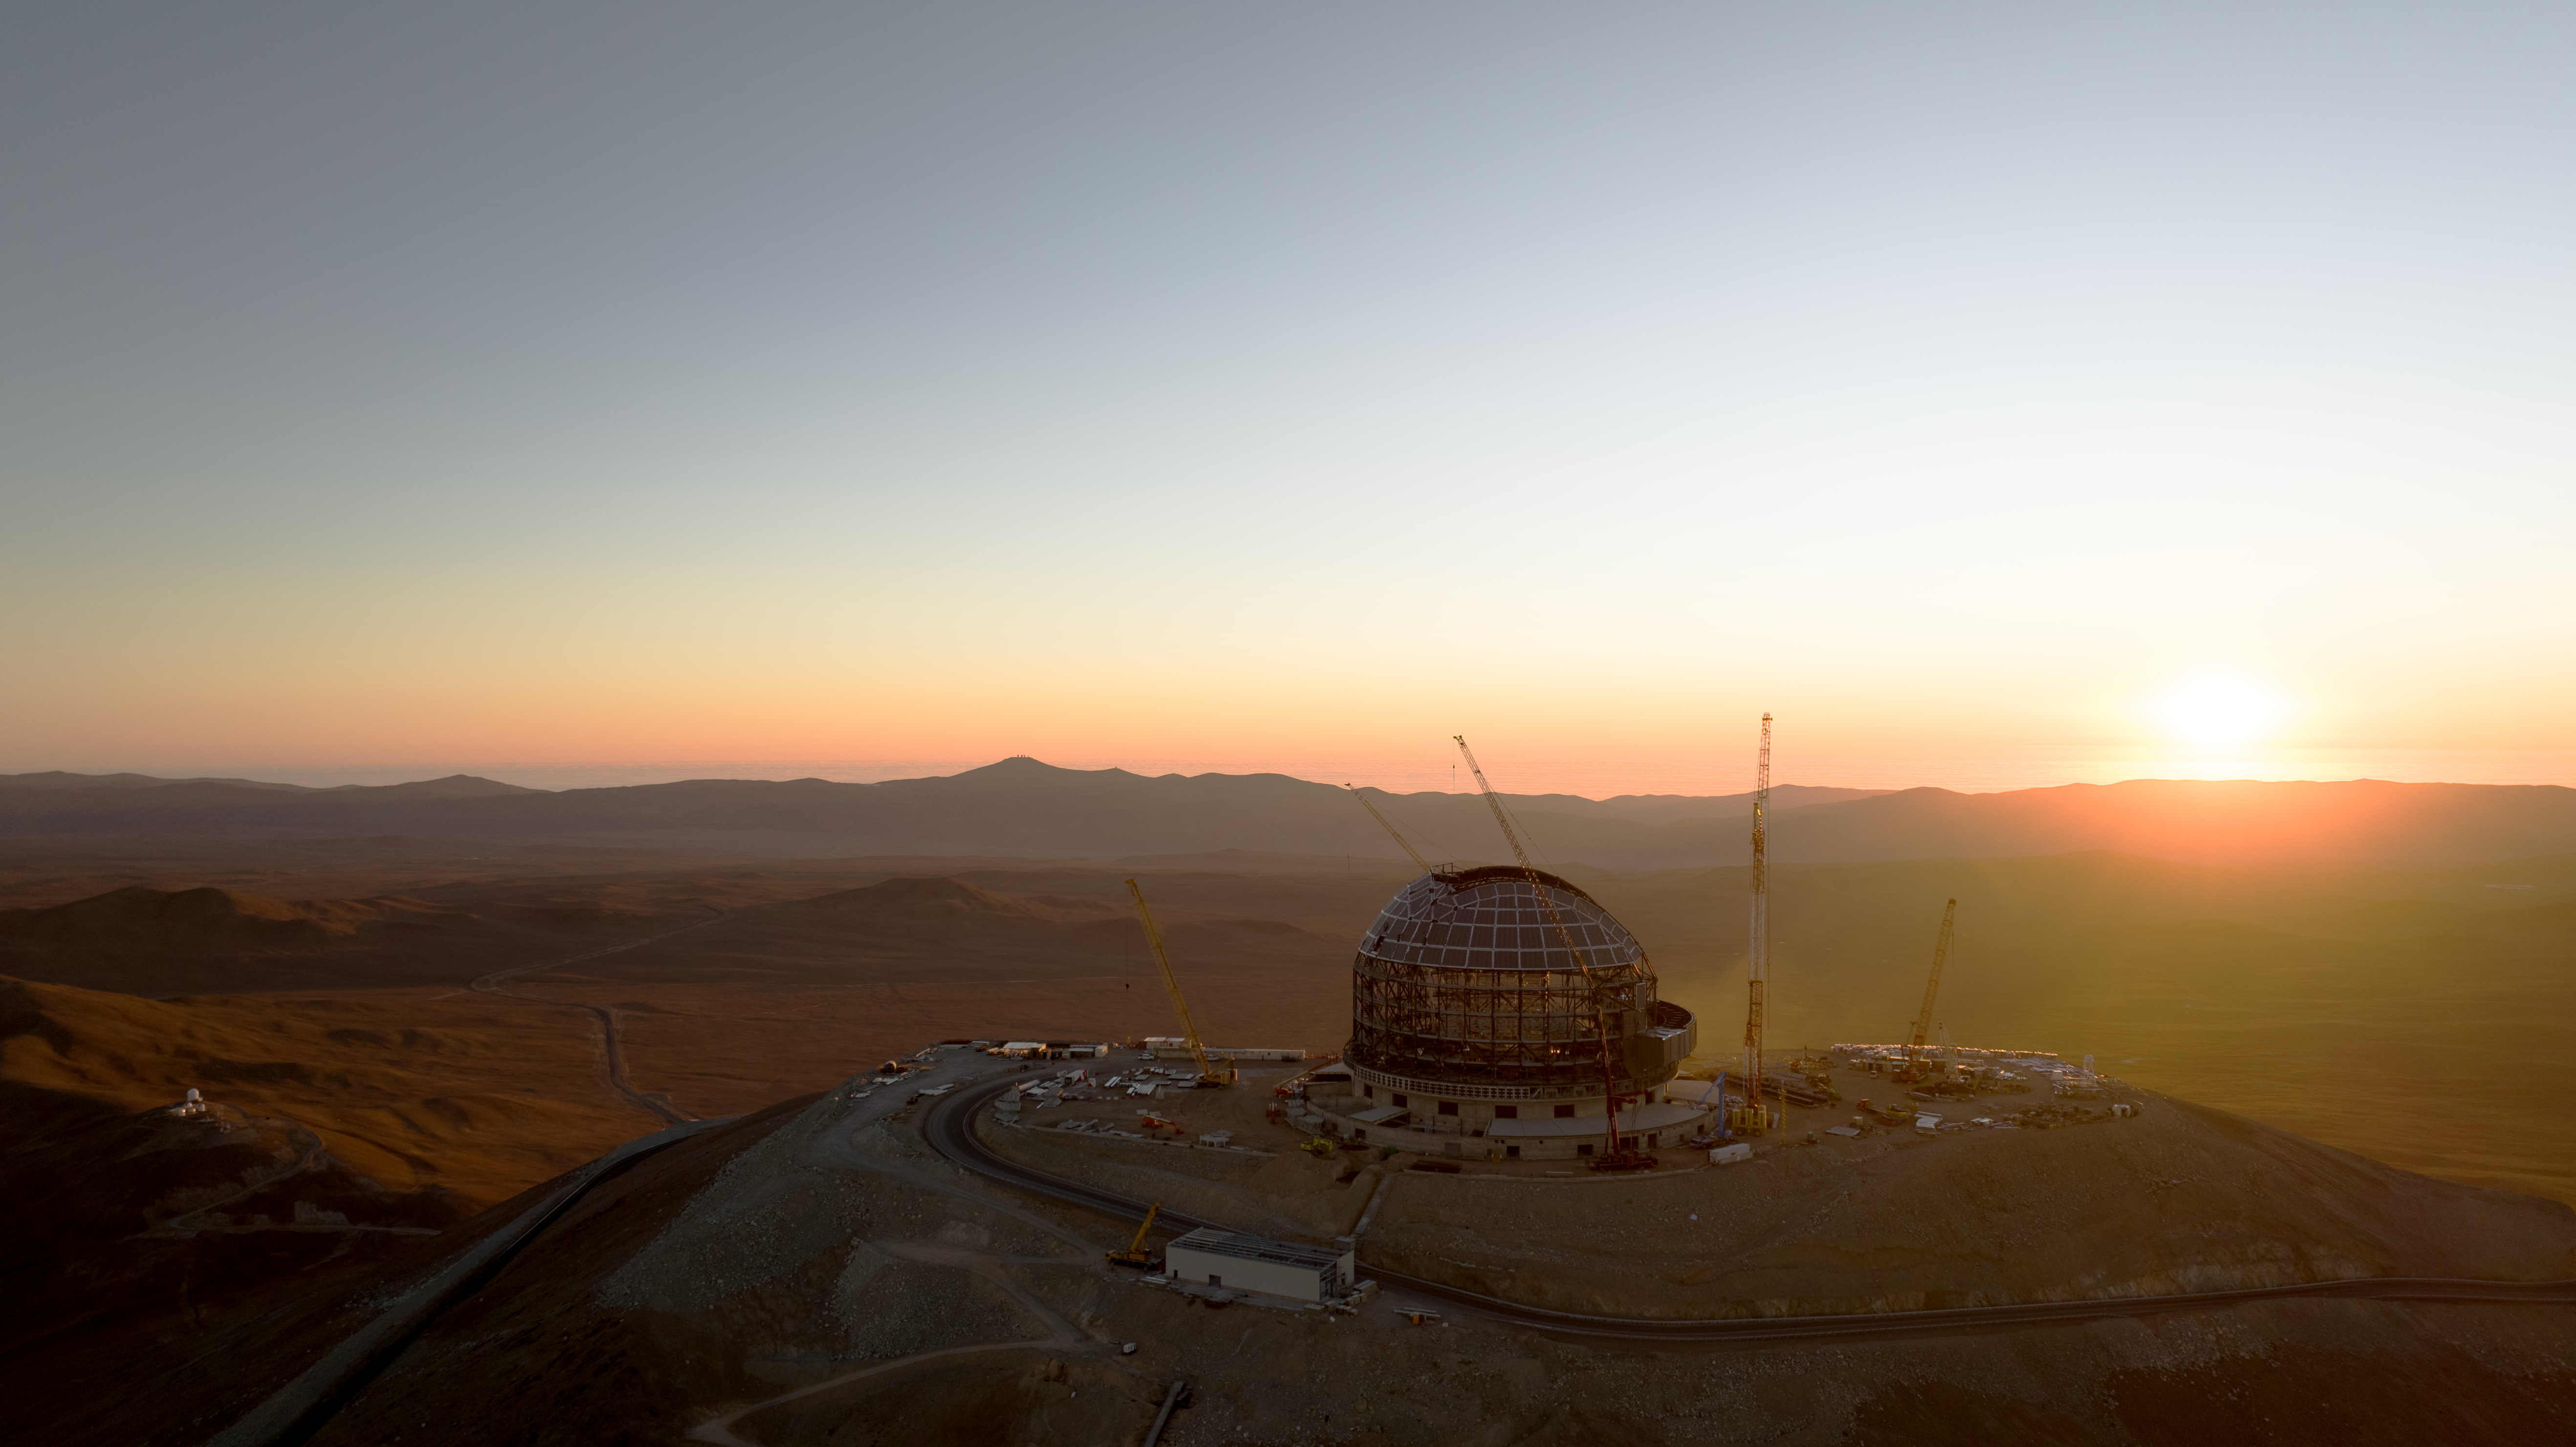

The ELT dome (and neighbours) at sunset

This sunset view of ESO's Extremely Large Telescope (ELT) dome, located on Cerro Armazones in the Atacama Desert, Chile, was taken from drone footage from June 2024. The white buildings of Cerro Murphy Observatory are visible to the left, and if you look closer at the silhouette of the mountains, you may even see the Very Large Telescope (VLT), the VLT Survey Telescope (VST) and the Visible and Infrared Survey Telescope for Astronomy (VISTA) perched on top.

Credit: ESO